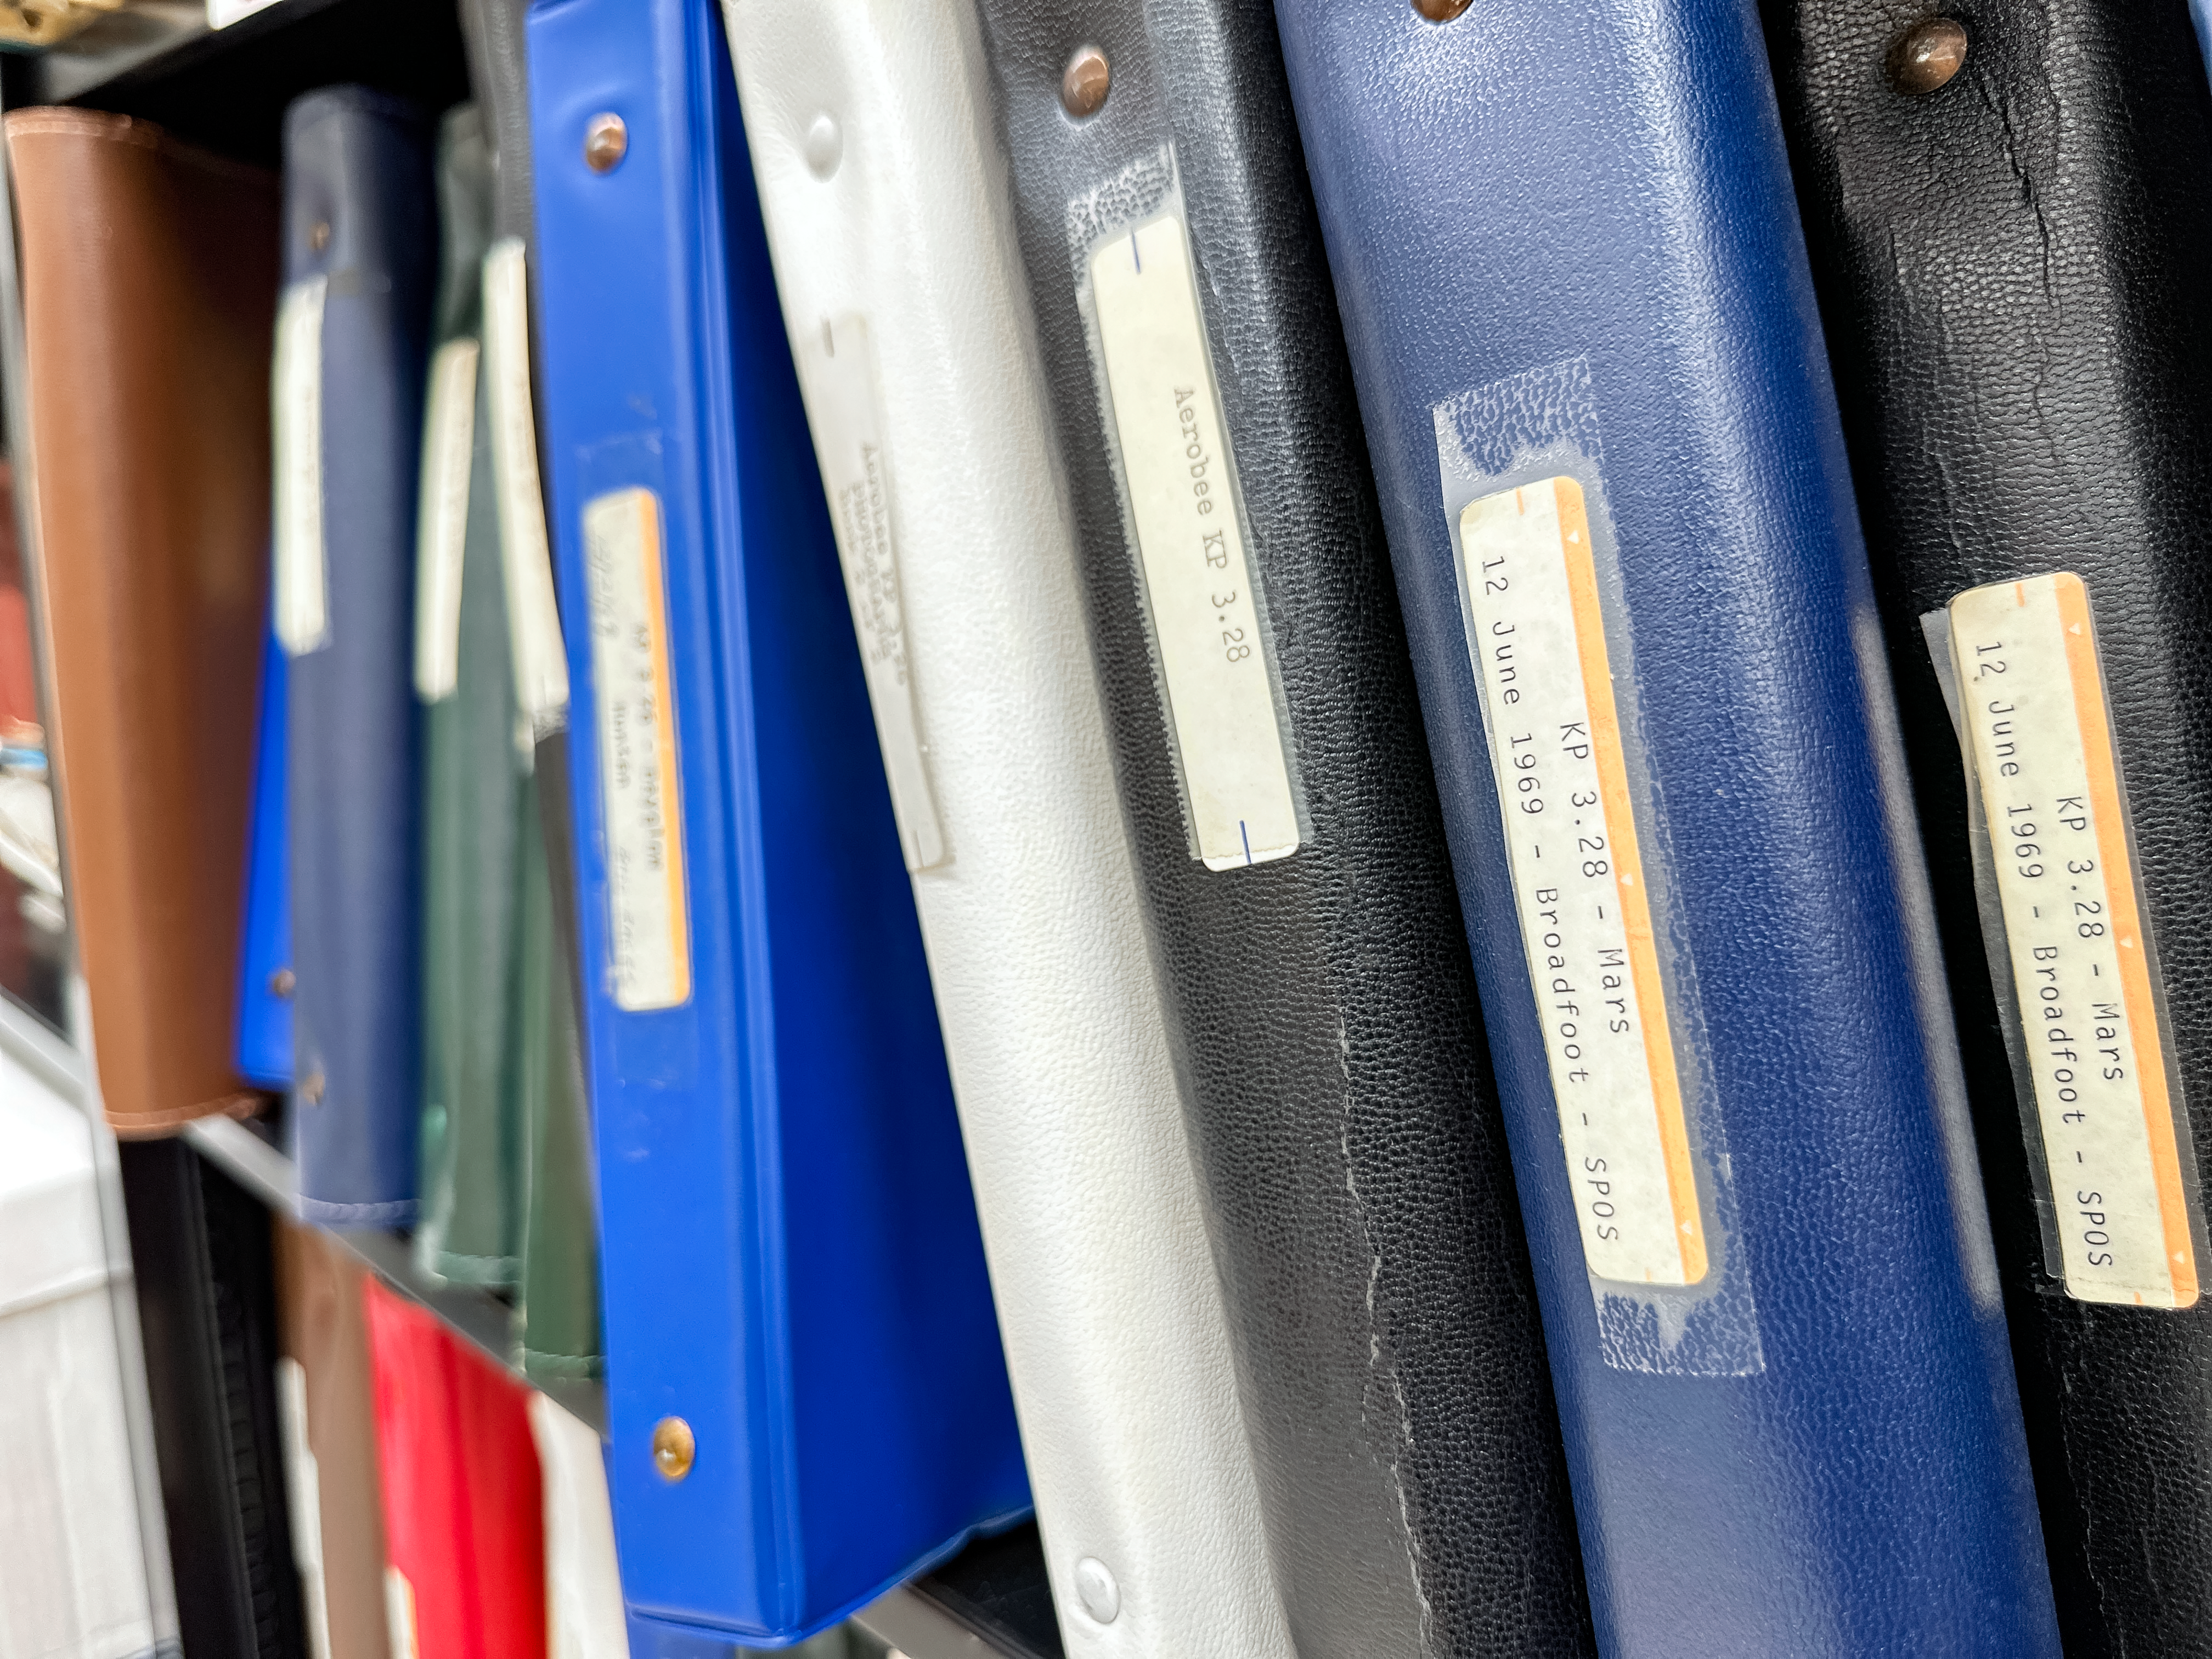

3-Ring binders from the Lloyd Vincent Wallace Rocket Program Papers

Dozens of flight logs of the Kitt Peak Rocket Program, known today as the Lloyd Vincent Wallace Rocket Program Papers, recorded everything from the weight distribution of each uniquely loaded rocket to travel itineraries and meeting notes. Behind the scenes, the planning and testing for each rocket launch was complex.

Credit: KPNO/NOIRLab/NSF/AURA/J. Lockridge